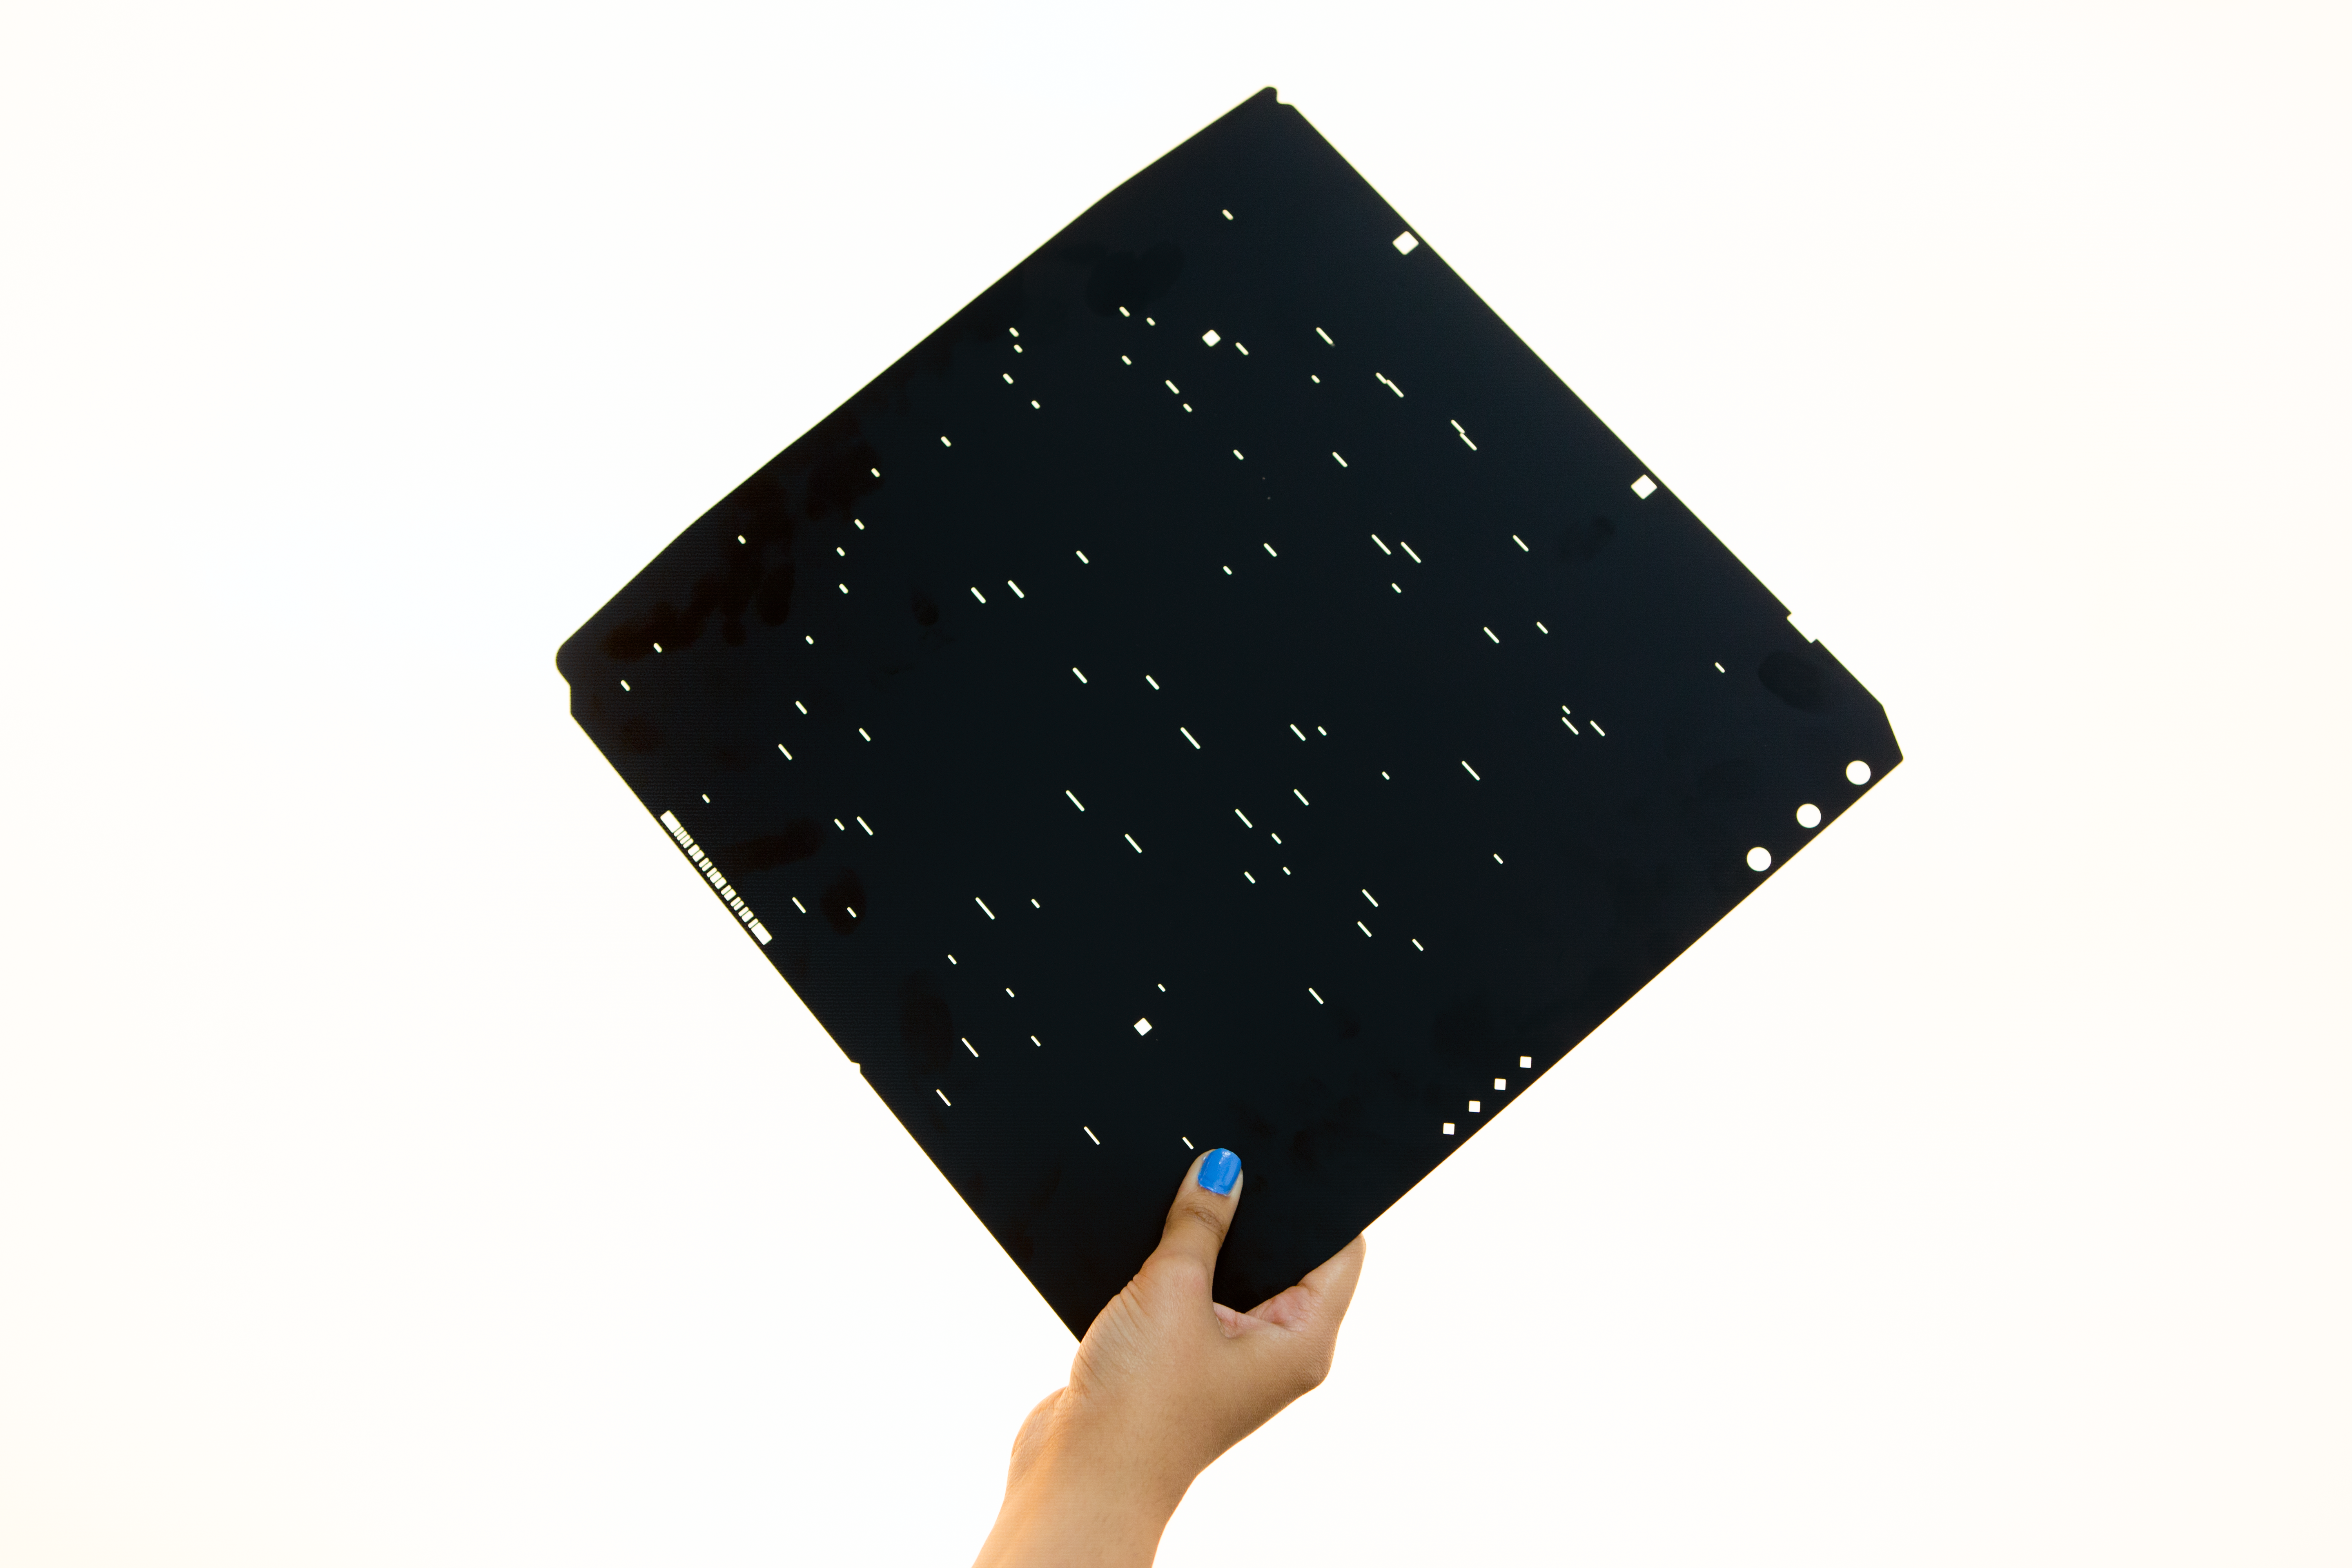

A Mask for multiobject spectroscopy

A mask for multiobject spectroscopy. The mask is held at the focal plane of a telescope and the light that gets through the holes is dispersed by a spectrograph.

Credit: ESO